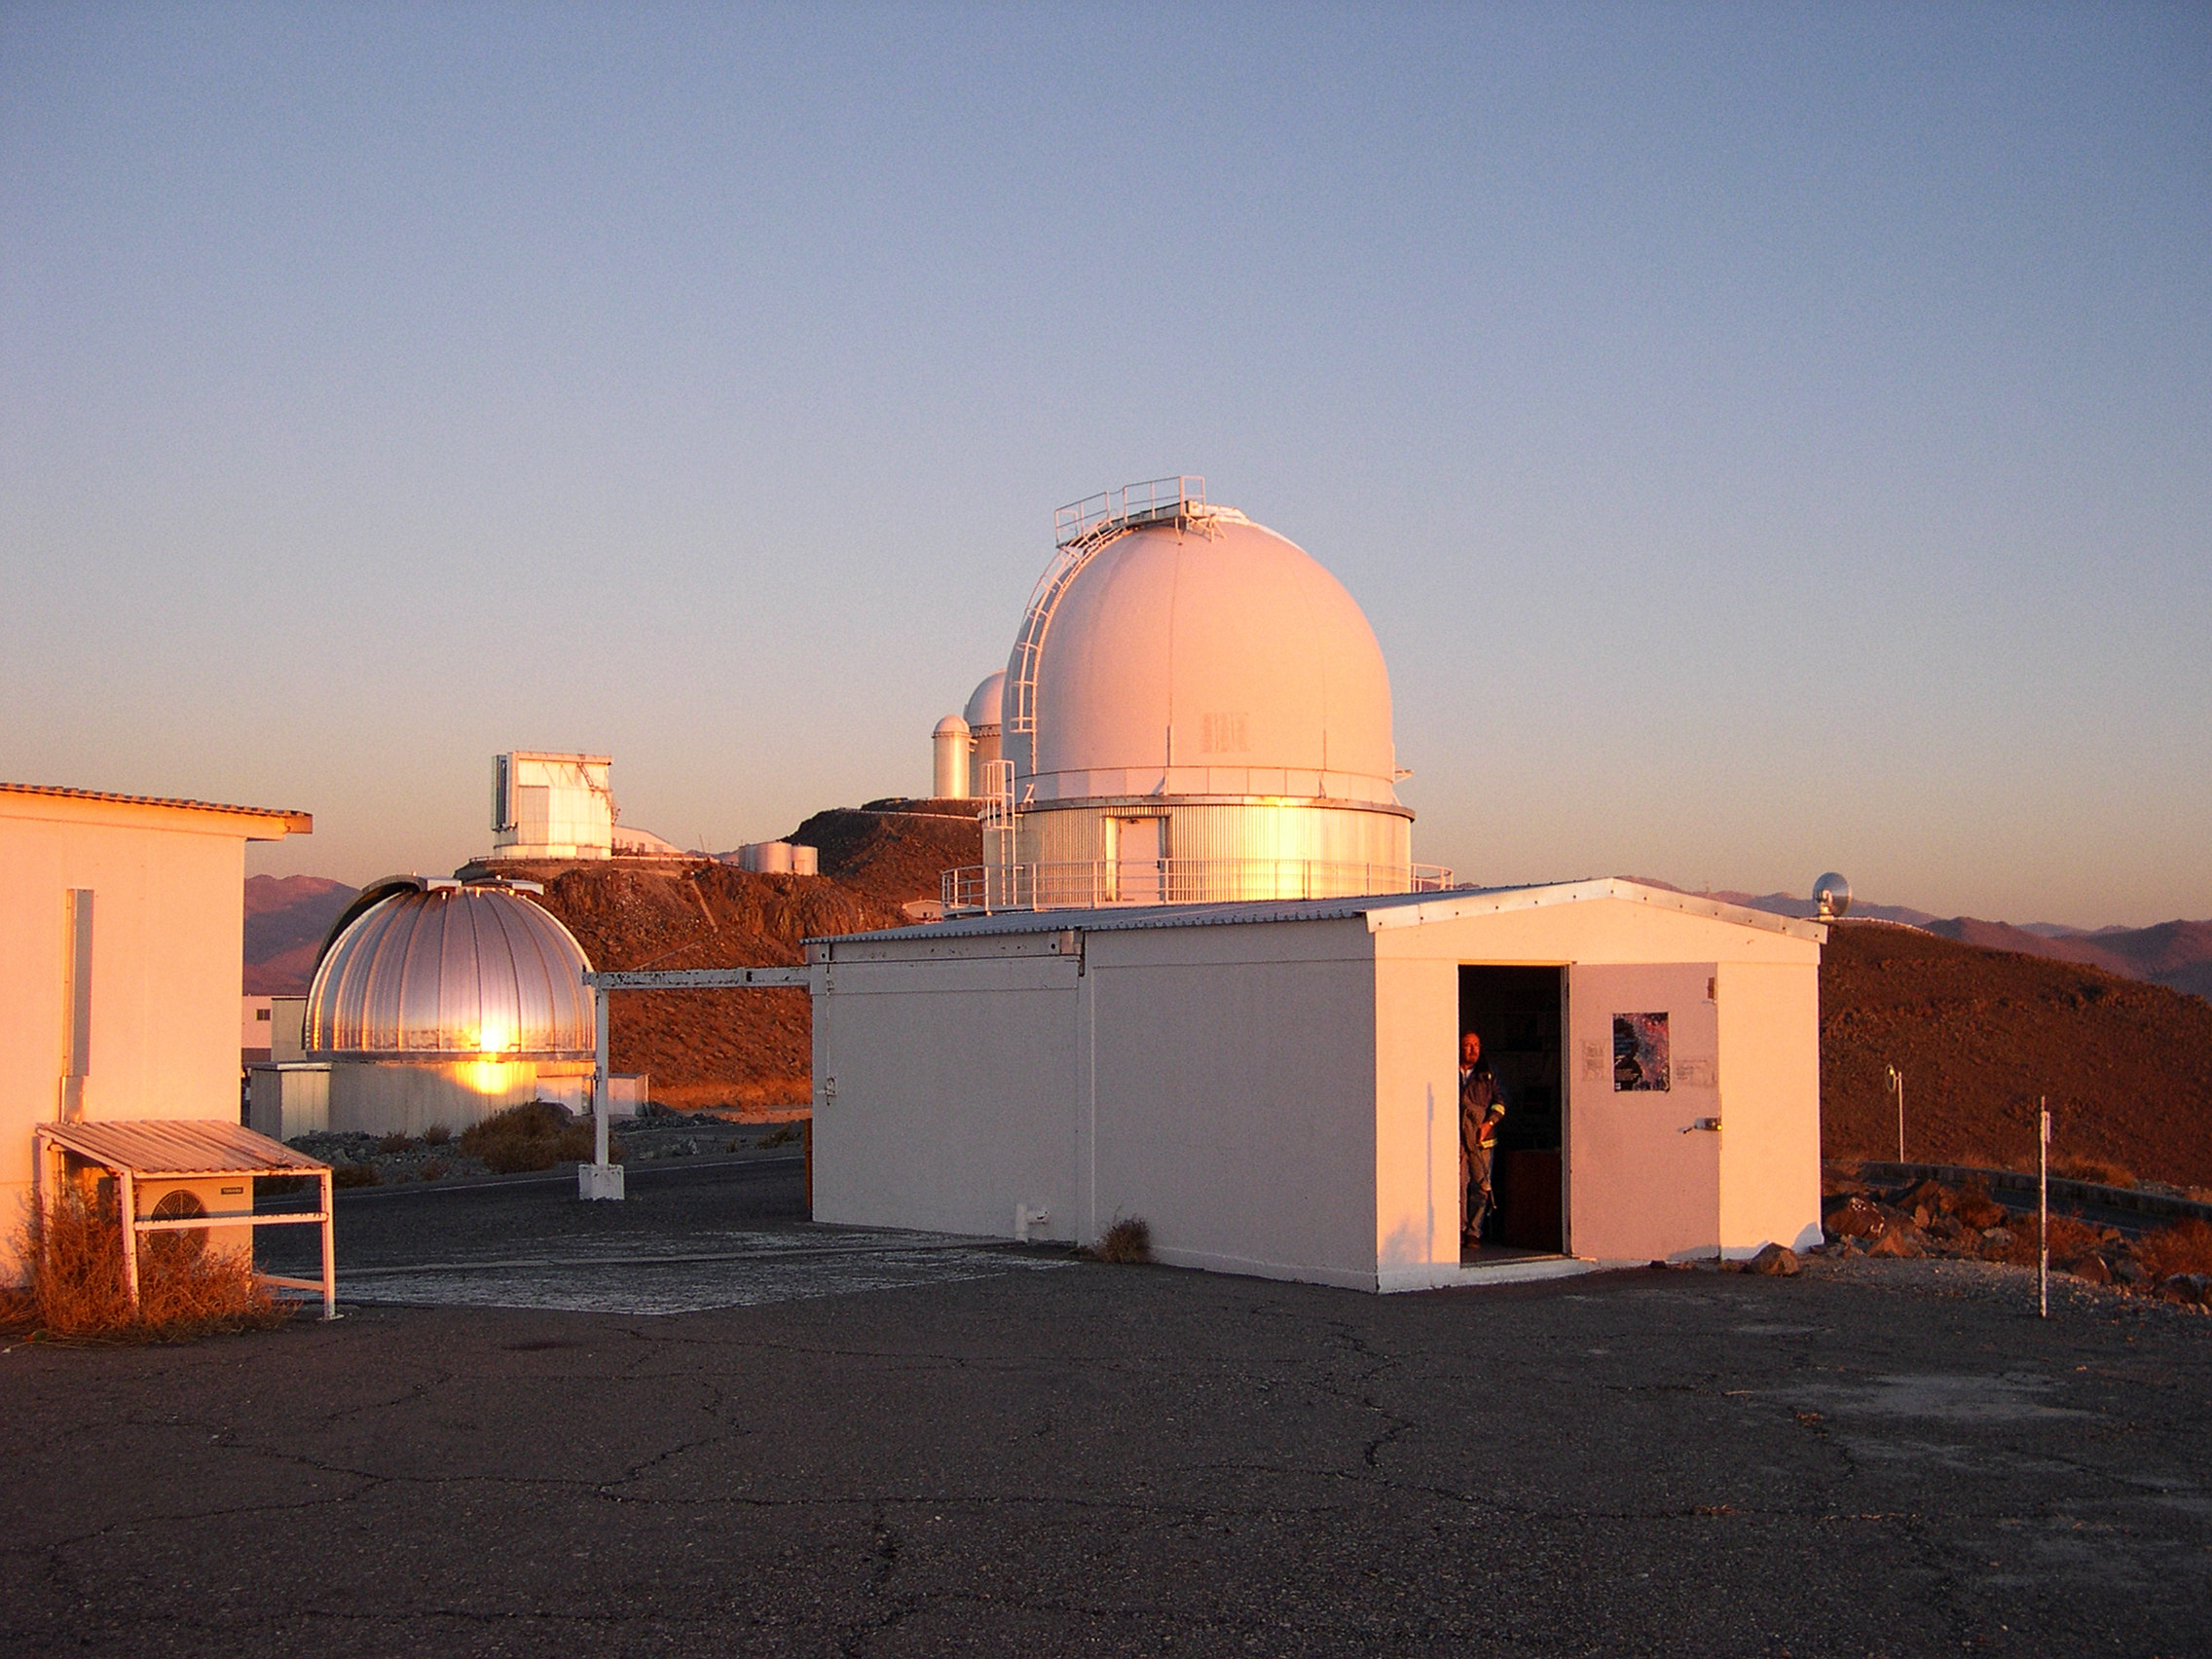

Marseille 0.36-metre Telescope

Dome of the Marseille 0.36-metre Telescope in La Silla Observatory, Chile.

Credit: ESO